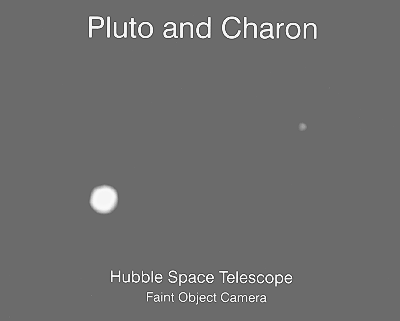

Hubble portrait of the "double planet" Pluto & Charon

This is the clearest view yet of the distant planet Pluto and its moon, Charon, as revealed by the Hubble Space Telescope (HST). The image was taken by the European Space Agency's Faint Object Camera on February 21, 1994, when the planet was 4,400 million kilometres from the Earth; or nearly 30 times the separation between the Earth and the Sun.

The HST corrected optics show the two objects as clearly separate and sharp disks. This now allows astronomers to measure directly (to within about 1 percent) Pluto's diameter of 2320 kilometres and Charon's diameter of 1270 kilometres.

The HST observations show that Charon is bluer than Pluto. This means that the worlds have different surface composition and structure. A bright highlight on Pluto indicates that it may have a smoothly reflecting surface layer.

A detailed analysis of the HST image also suggests that there is a bright area parallel to the equator of Pluto. However, subsequent observations are needed to confirm is this feature is real.

Though Pluto was discovered in 1930, Charon was not detected until 1978. This is because this moon is so close to Pluto that the two world's are typically blurred together when viewed through ground-based telescopes. The new HST image was taken when Charon was near its maximum elongation from Pluto (0.9 arcseconds). The two worlds are 19,640 kilometres apart.

This photo accompanies ESO Press Release eso9409. It is available from ESO as ESO Press Photo eso9409-1 and from the Space Telescope Science Institute (Baltimore, USA) as STSci-PR94-17. Reproductions should be credited to NASA, ESA and ESO.

Credit: ESO